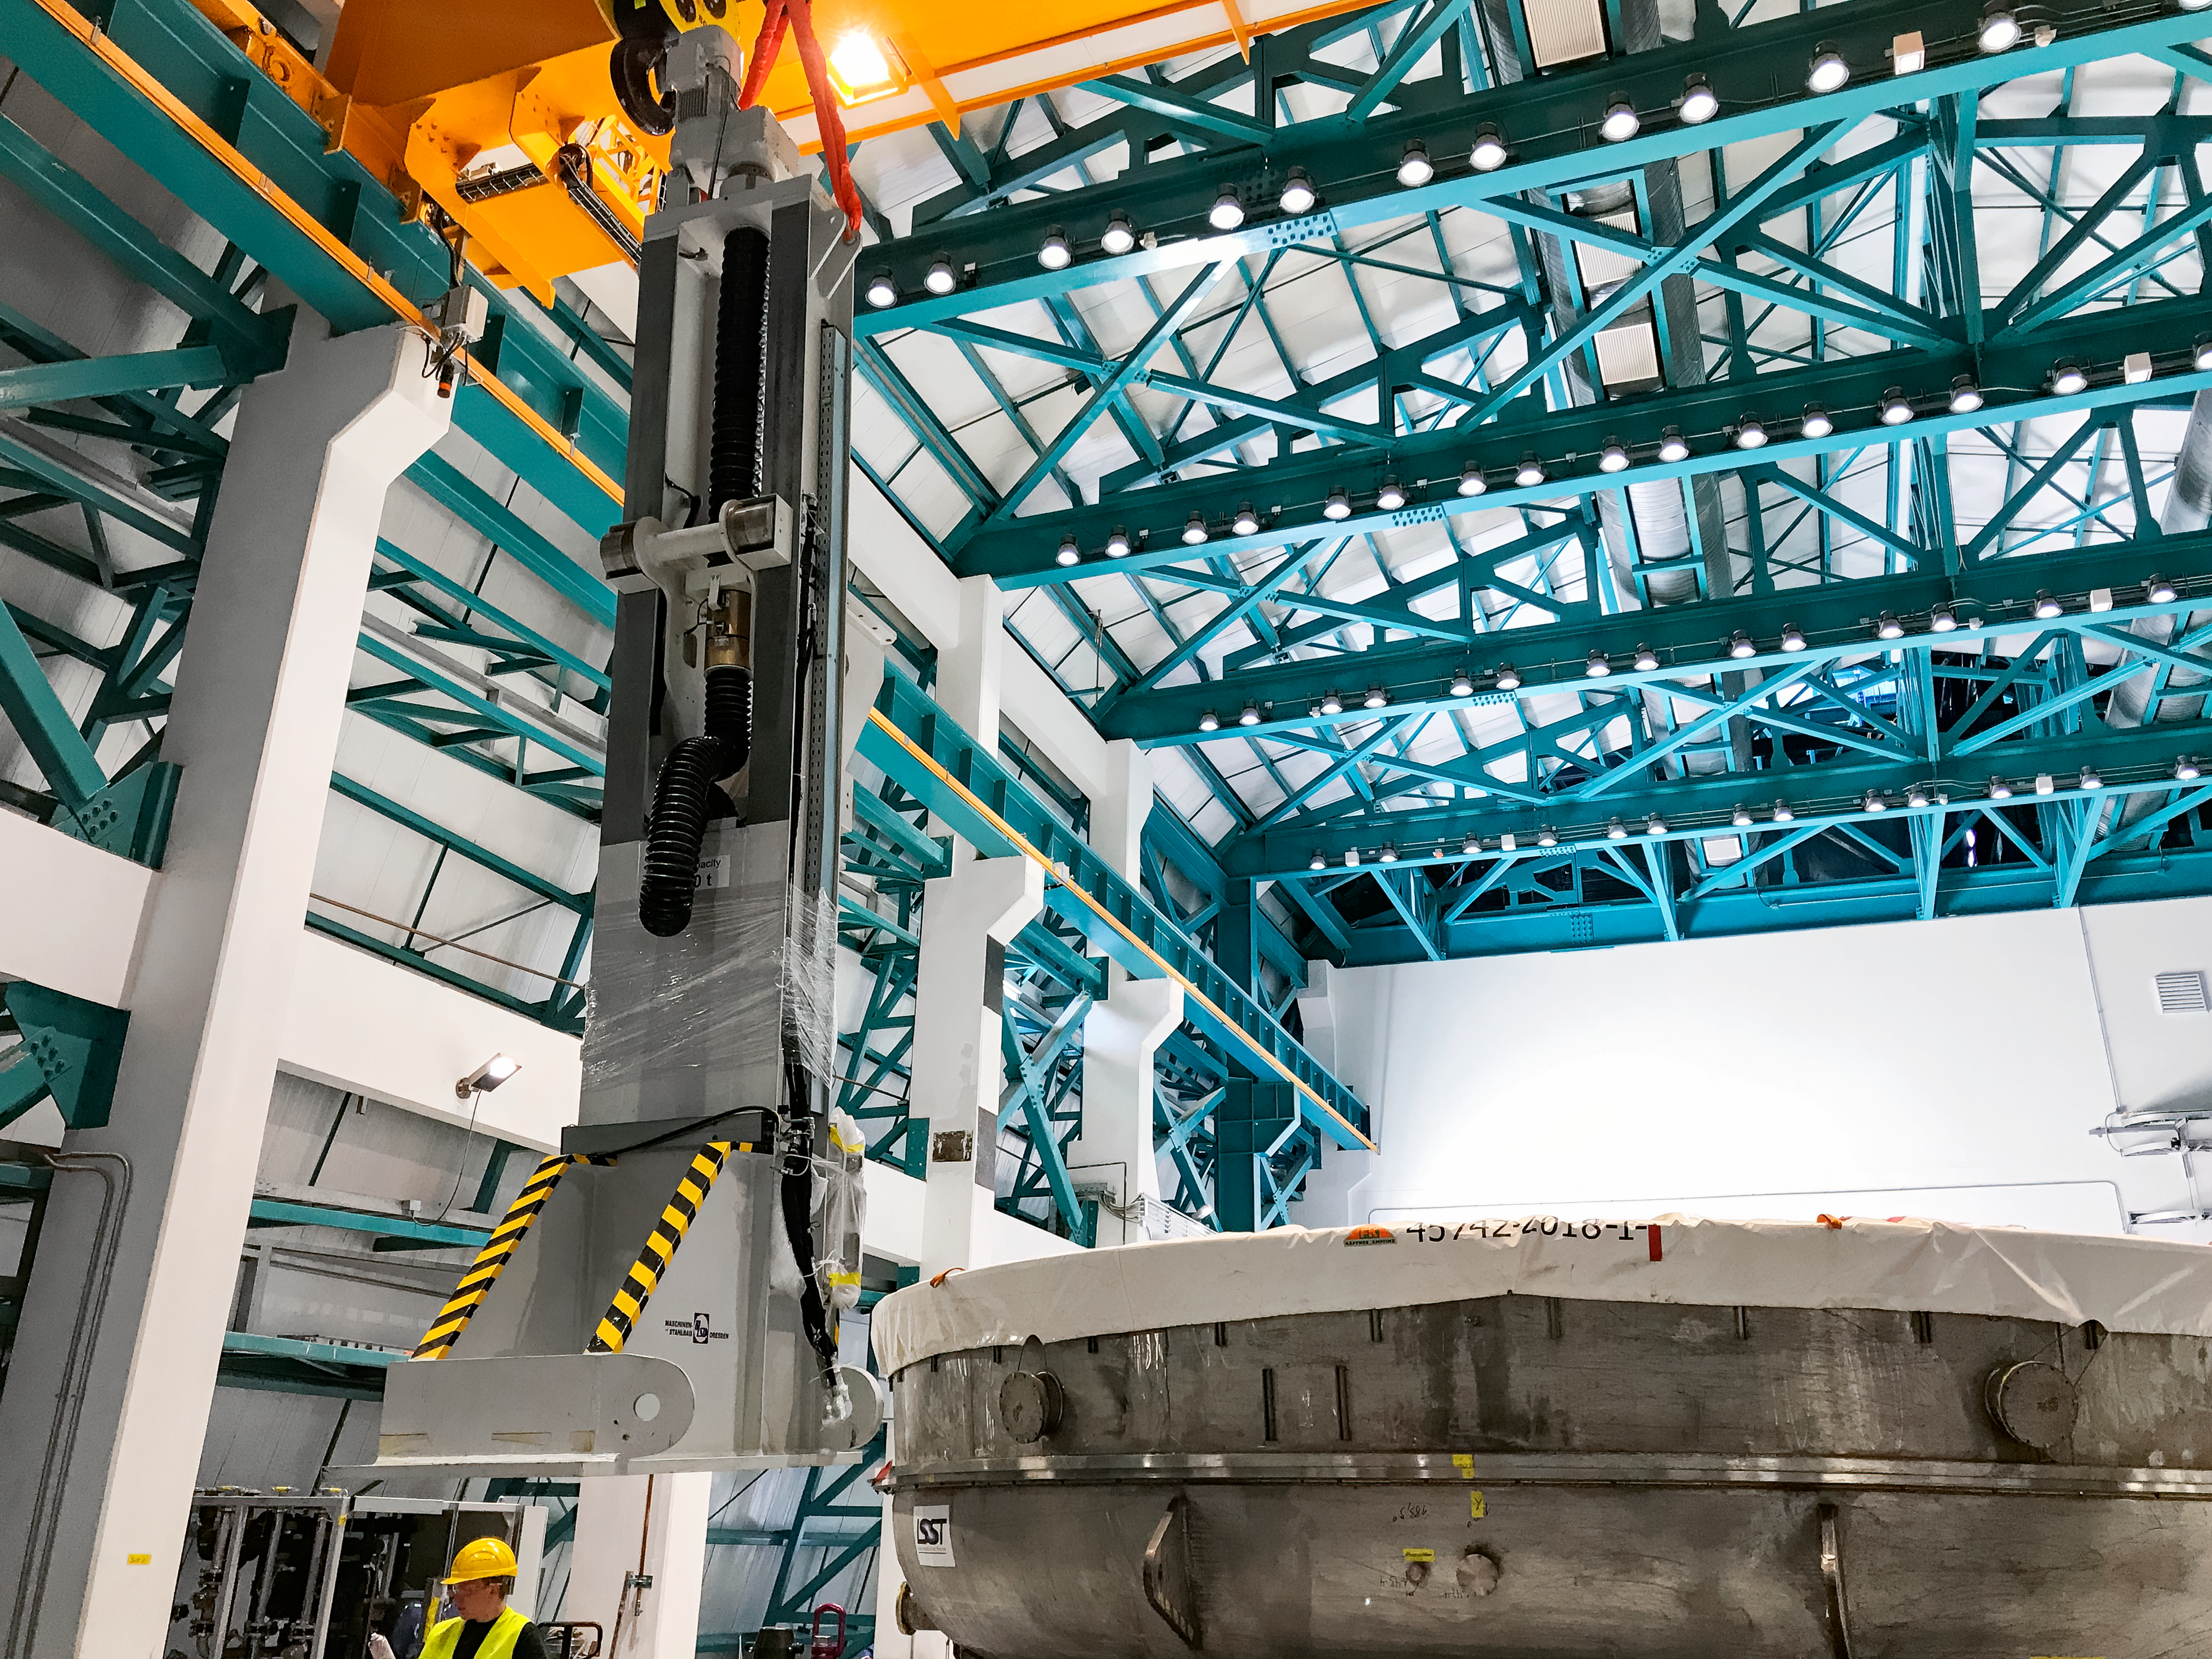

Rubin Onsite Coating Facility

NSF-DOE Vera C. Rubin Observatory’s 8.4-meter combined primary/tertiary mirror was coated with protected silver in April 2024. The reflective coating was applied using the observatory’s onsite coating chamber, which will also be used to re-coat the mirror as necessary during Rubin’s 10-year Legacy Survey of Space and Time.

Credit: Rubin Obs/NSF/AURA